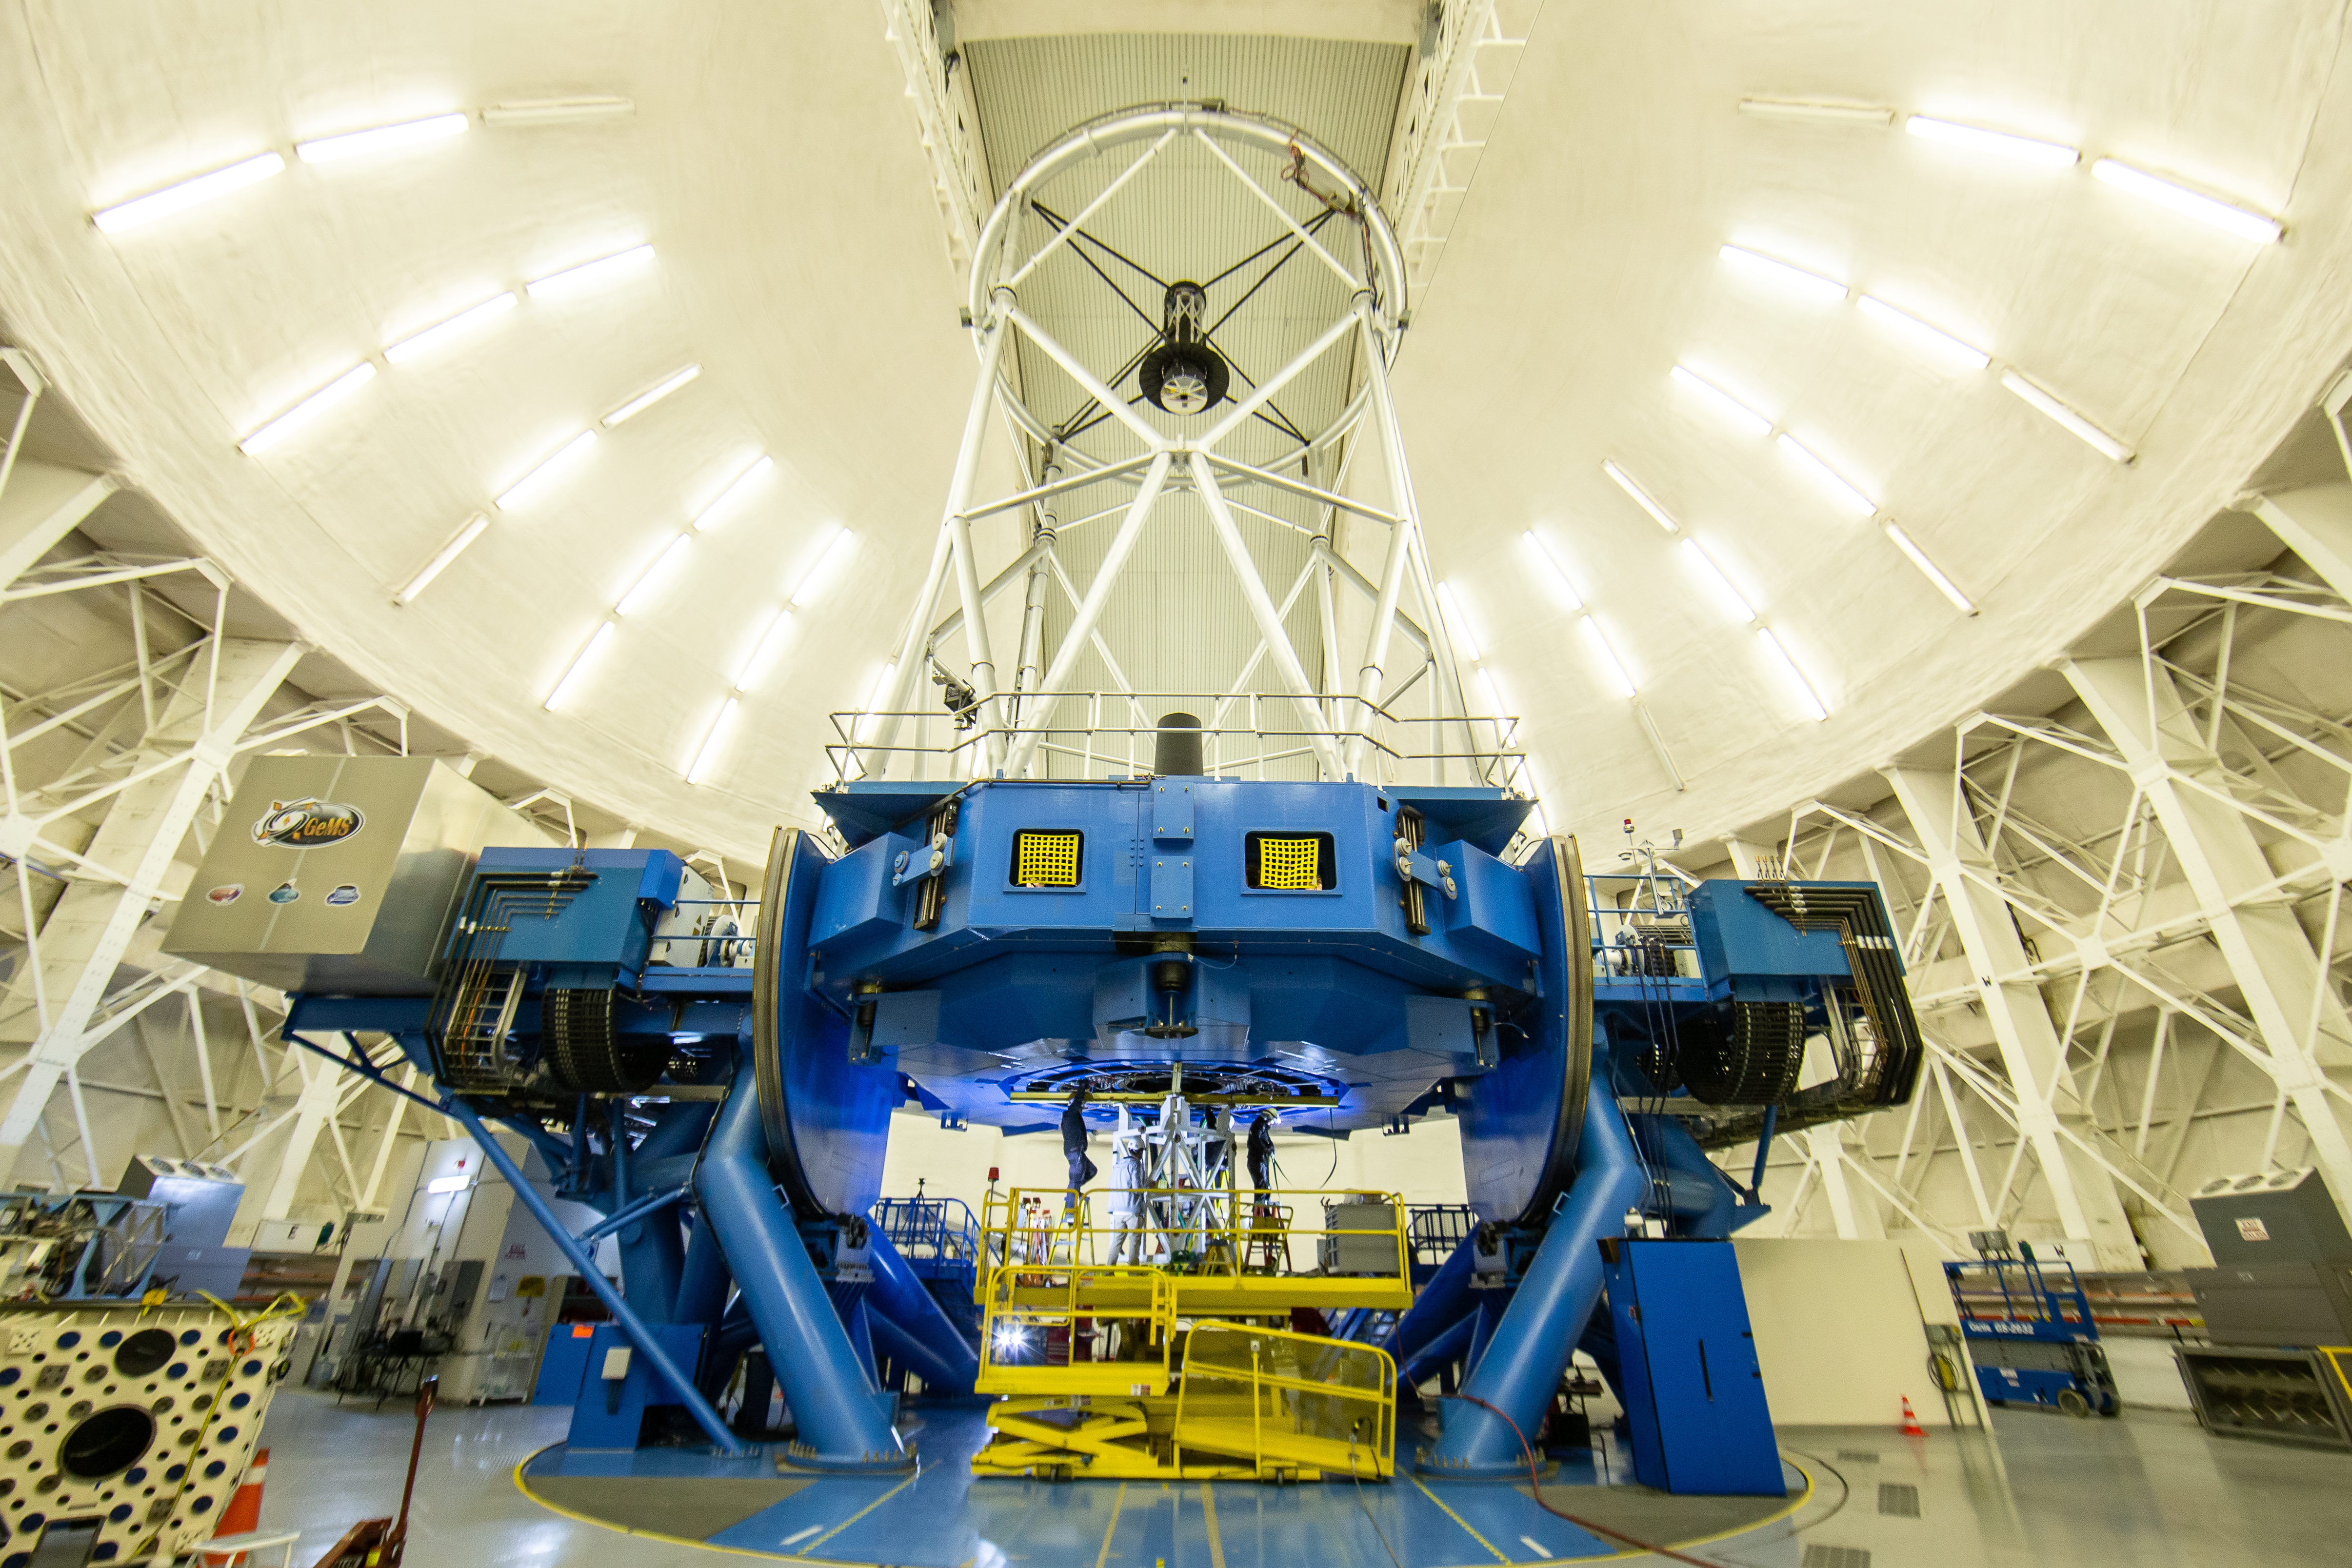

Gemini Observatory telescope shutdown

Gemini Observatory telescope shutdown.

Credit: International Gemini Observatory/NOIRLab/NSF/AURA/M. Paredes